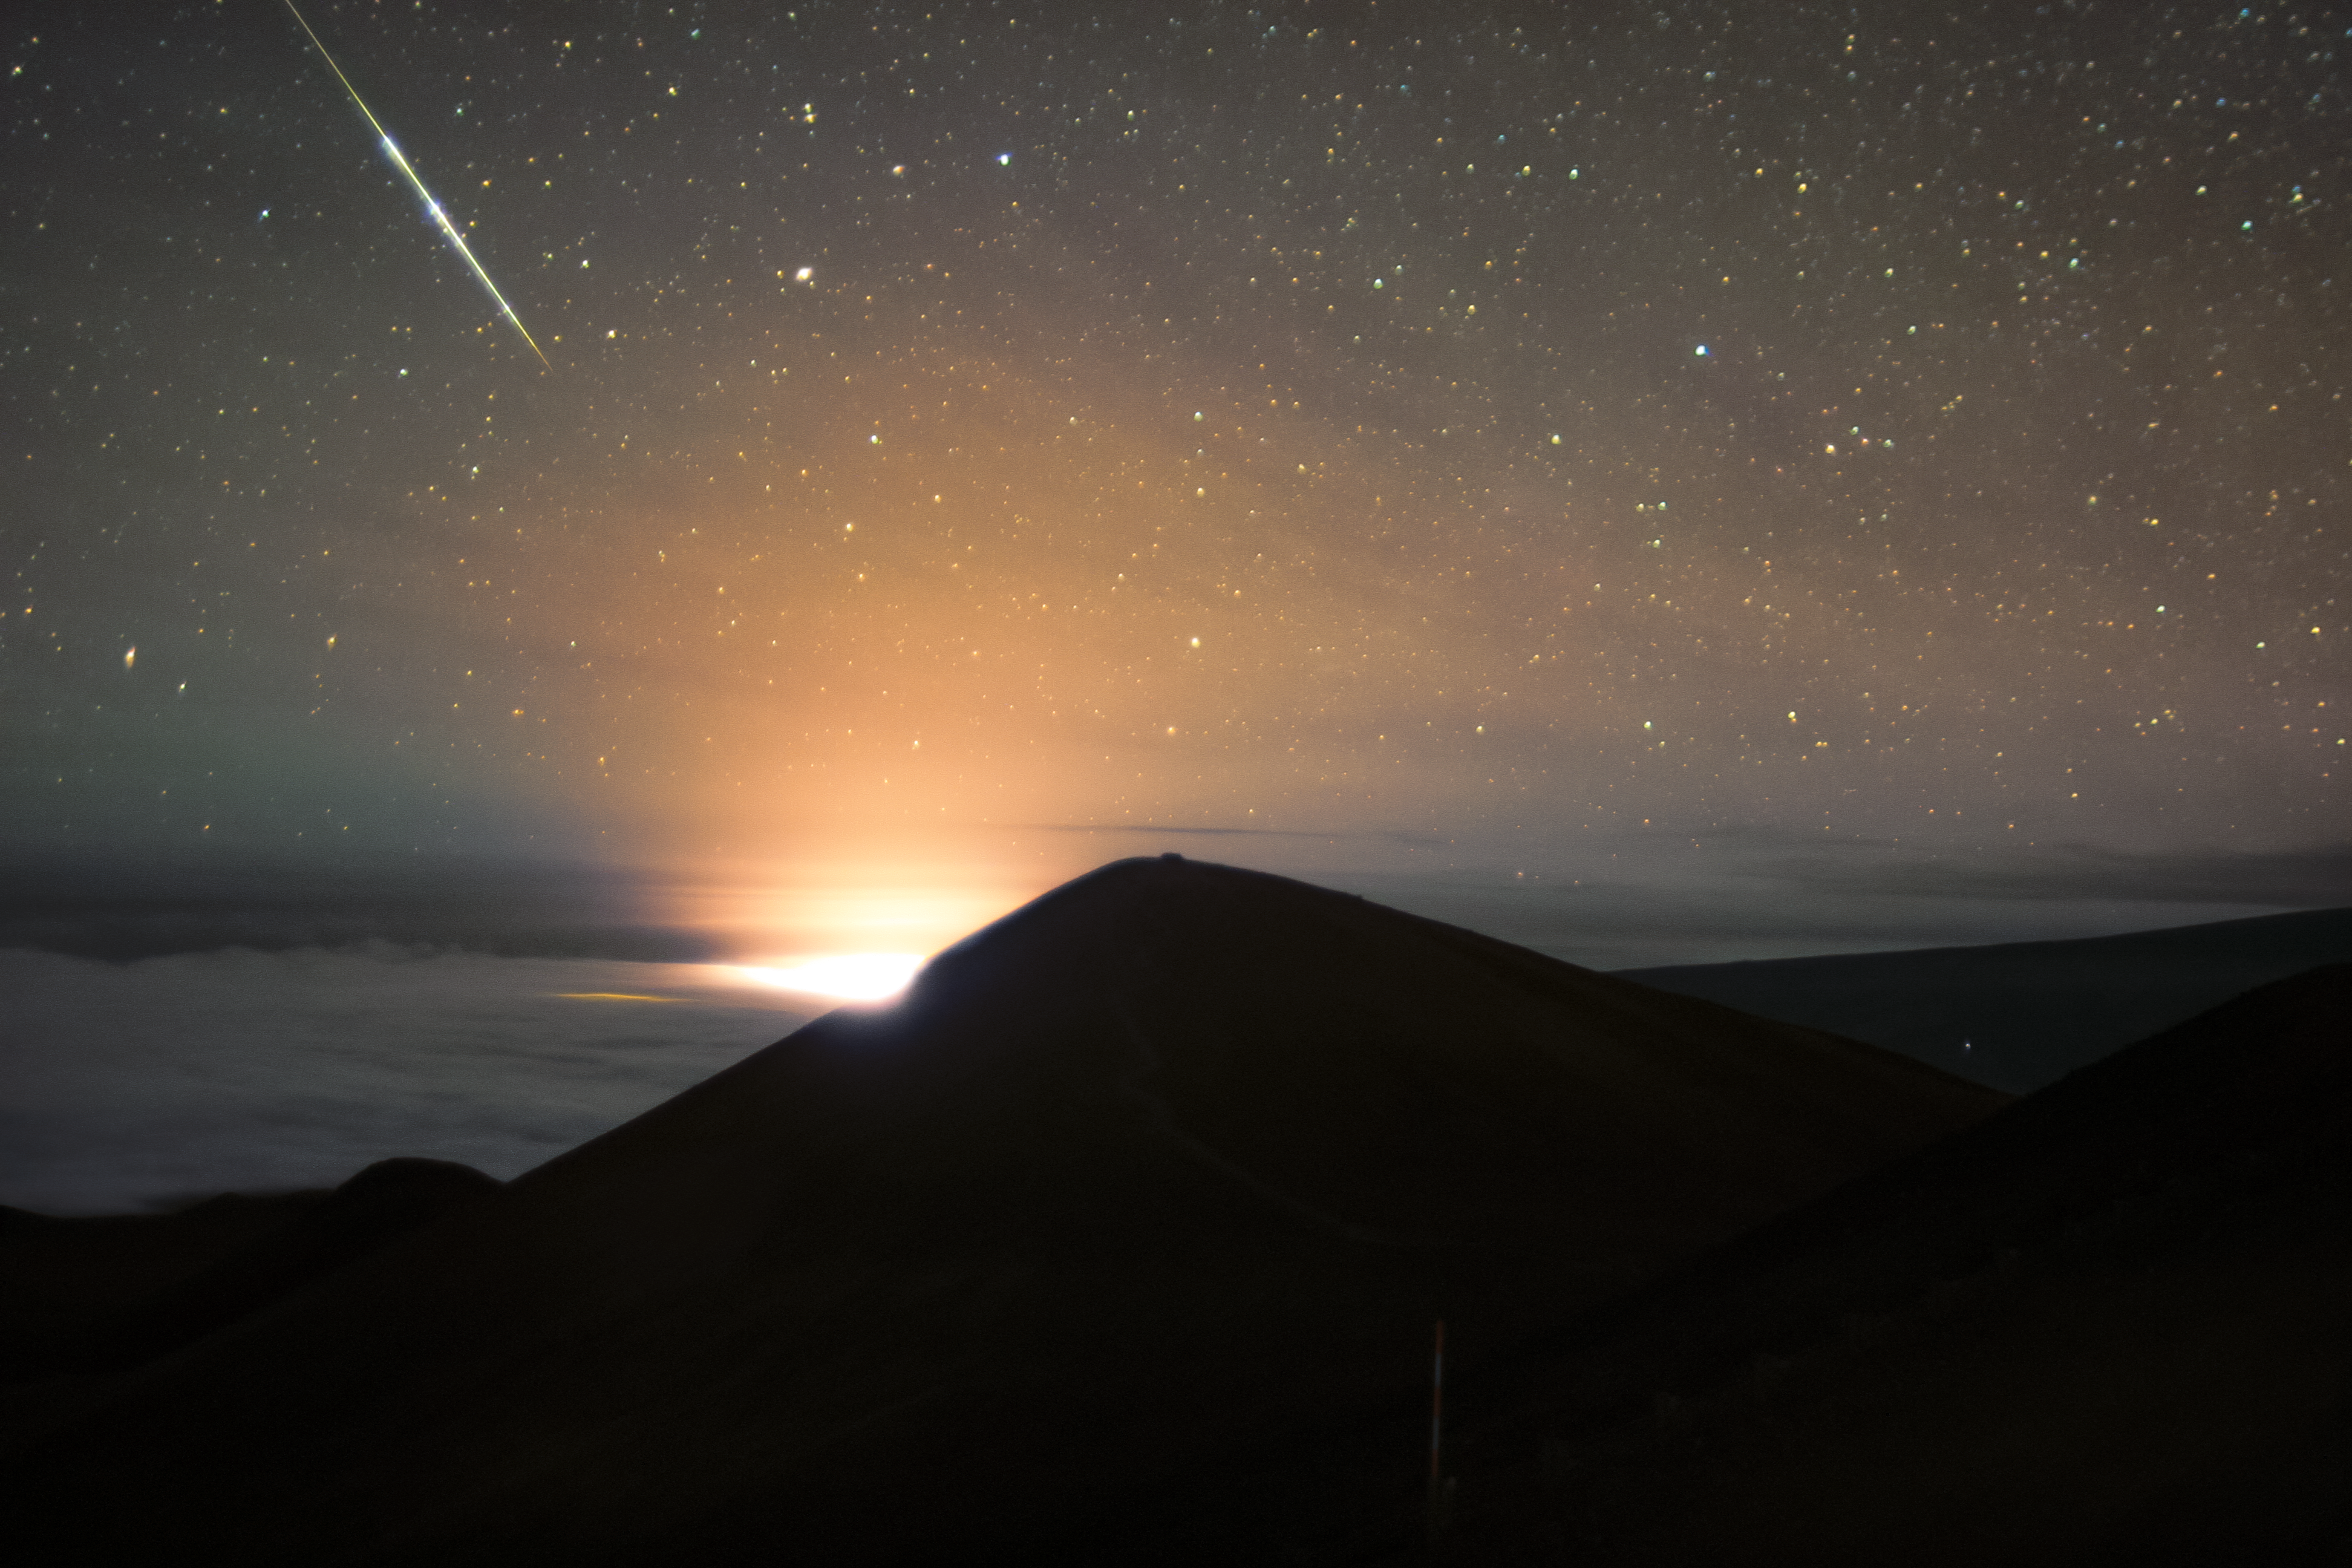

Halema‘uma‘u Eruption Captured from Gemini Observatory at Maunakea on 2 October 2021

The lava eruption confined to Halemaʻumaʻu crater on Kīlauea continues on Hawaiʻi Island after beginning on 29 September 2021. This image, captured by the south-facing Gemini cloud camera on 2 October 2021 features the glow of the lava and a fantastically bright shooting star overhead. Views from our cloudcams are free and accessible to the public.

After the initial fountaining of the eruption, the lava seems to have settled into lake form. It is unclear how long this activity will continue. The previous lava lake had lasted from December 2020 to May 2021.  Follow Hawai'i Volcanoes National Park for more updates on the eruption.

Credit: International Gemini Observatory/NOIRLab/NSF/AURA